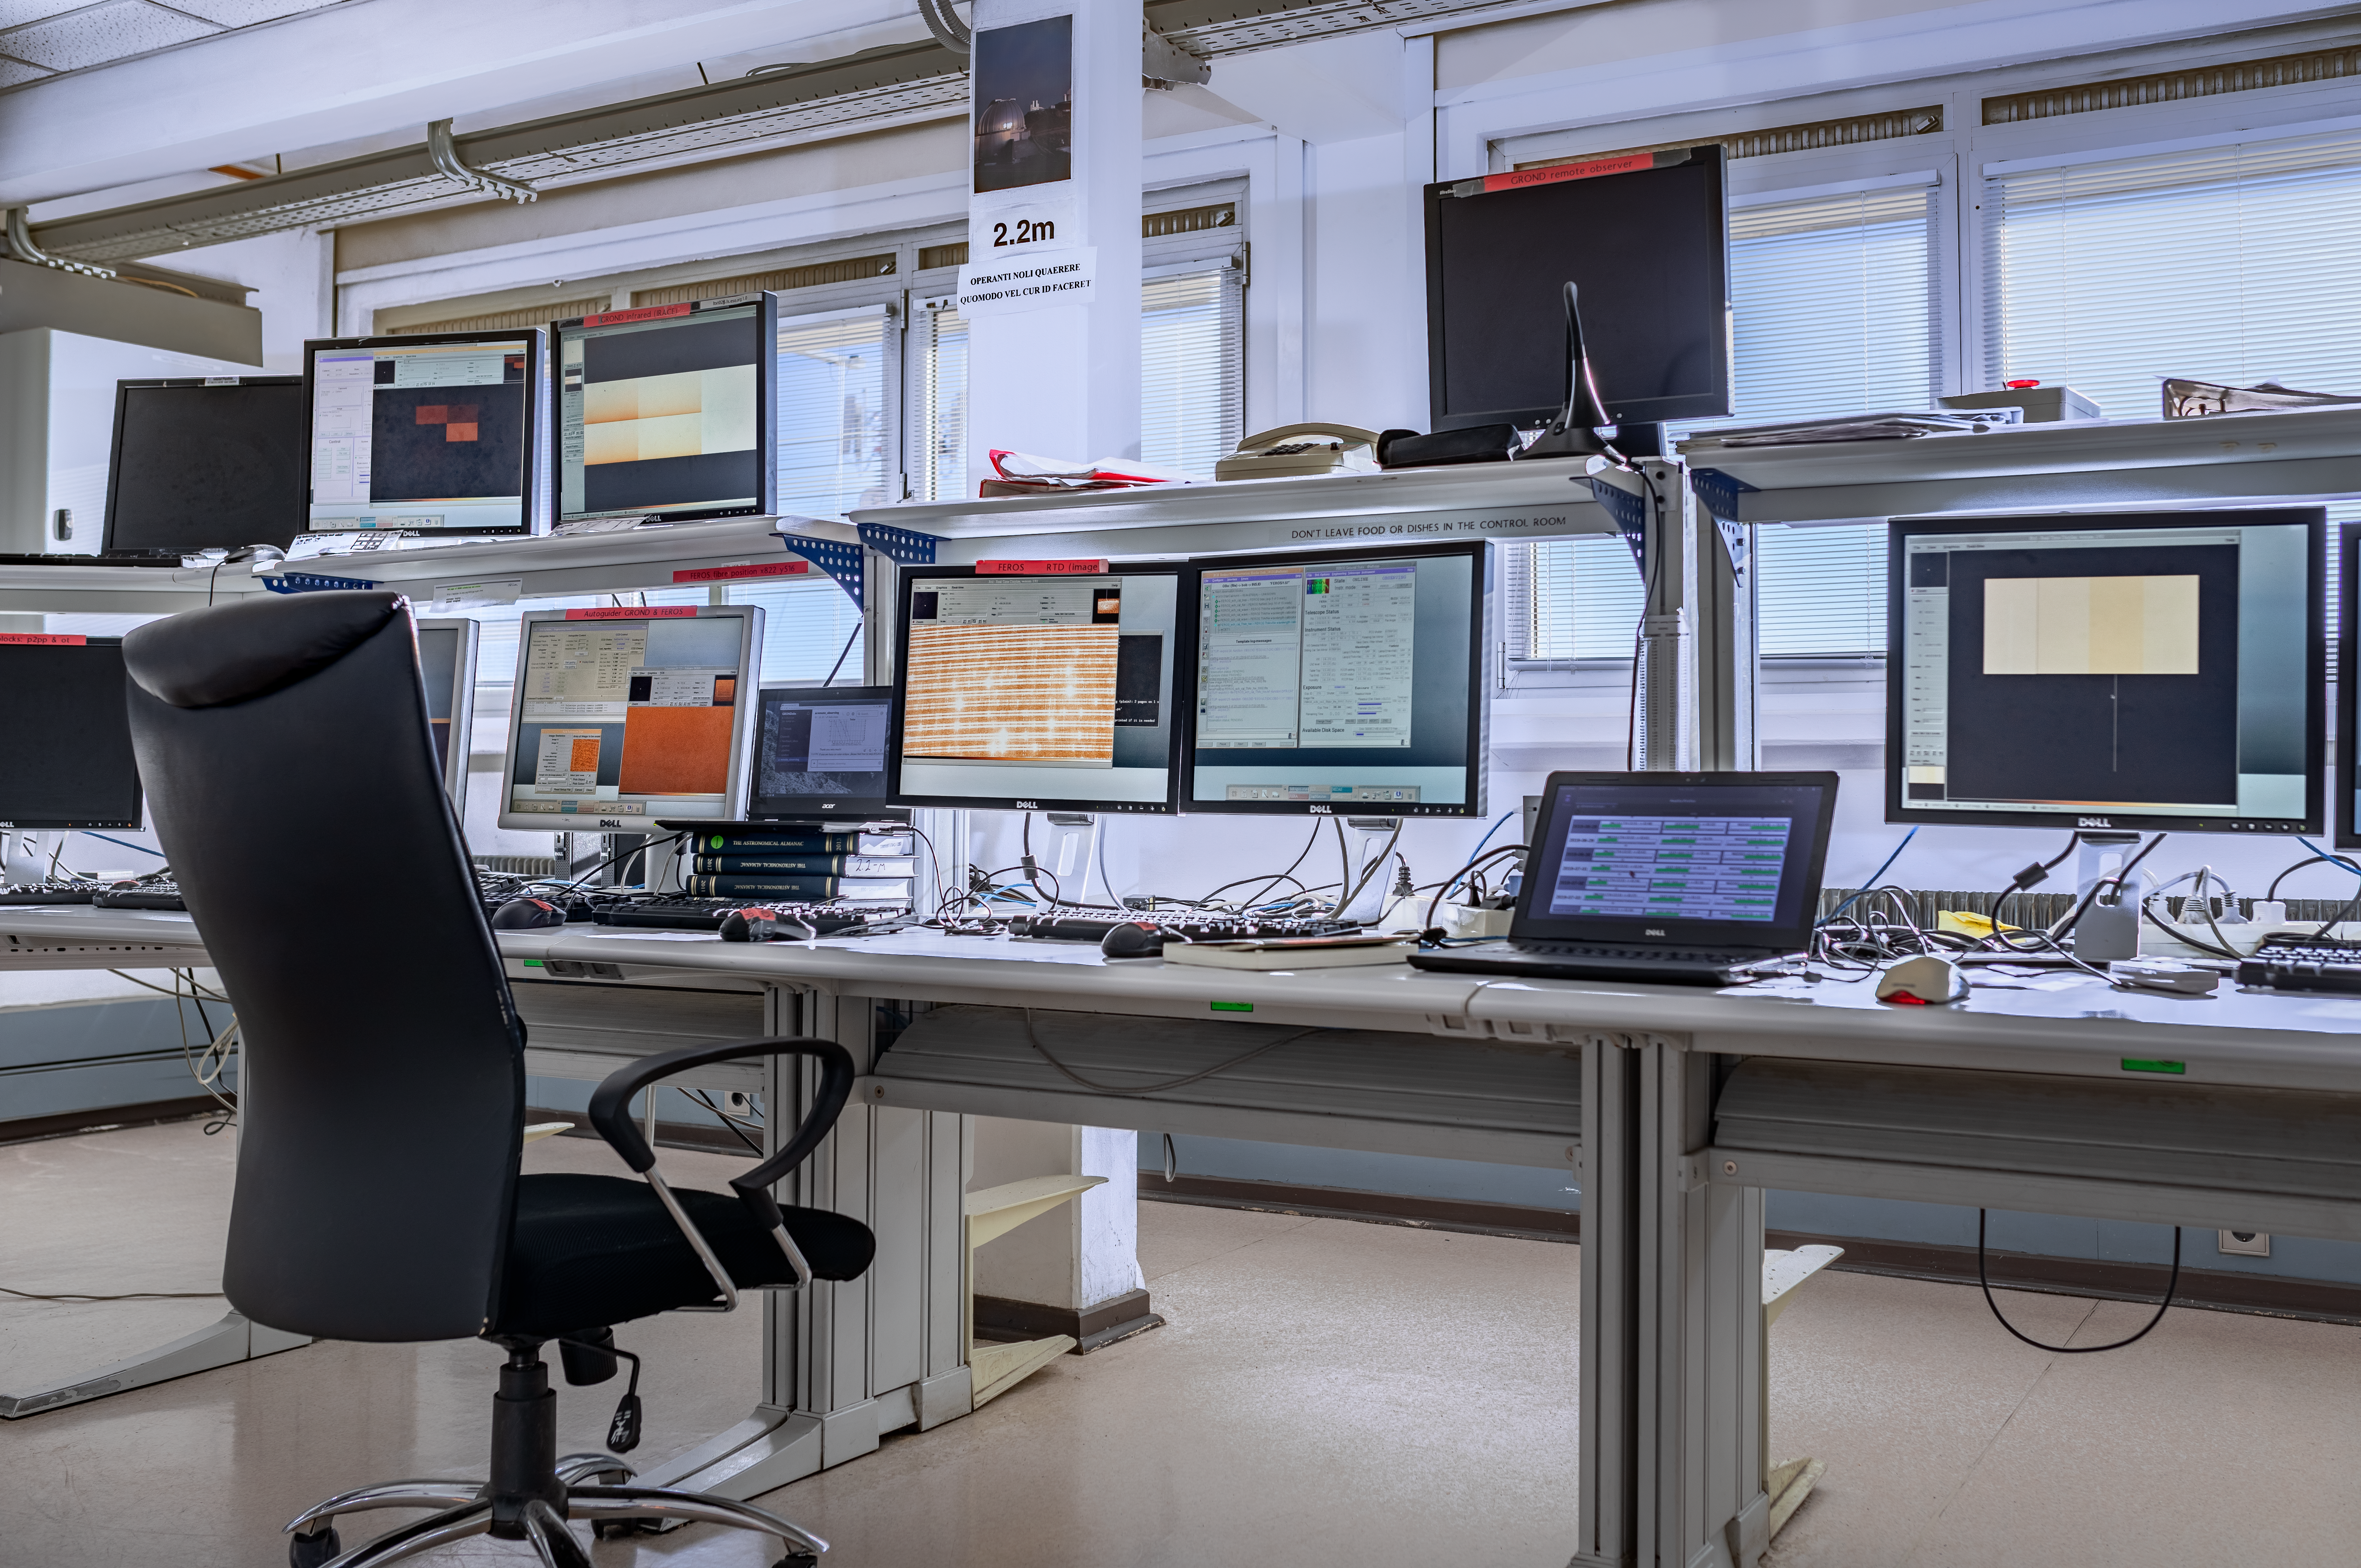

La Silla control room

The operation desk at La Silla Observatory for the 2.2m telescope.

Credit: ESO/M. Zamani